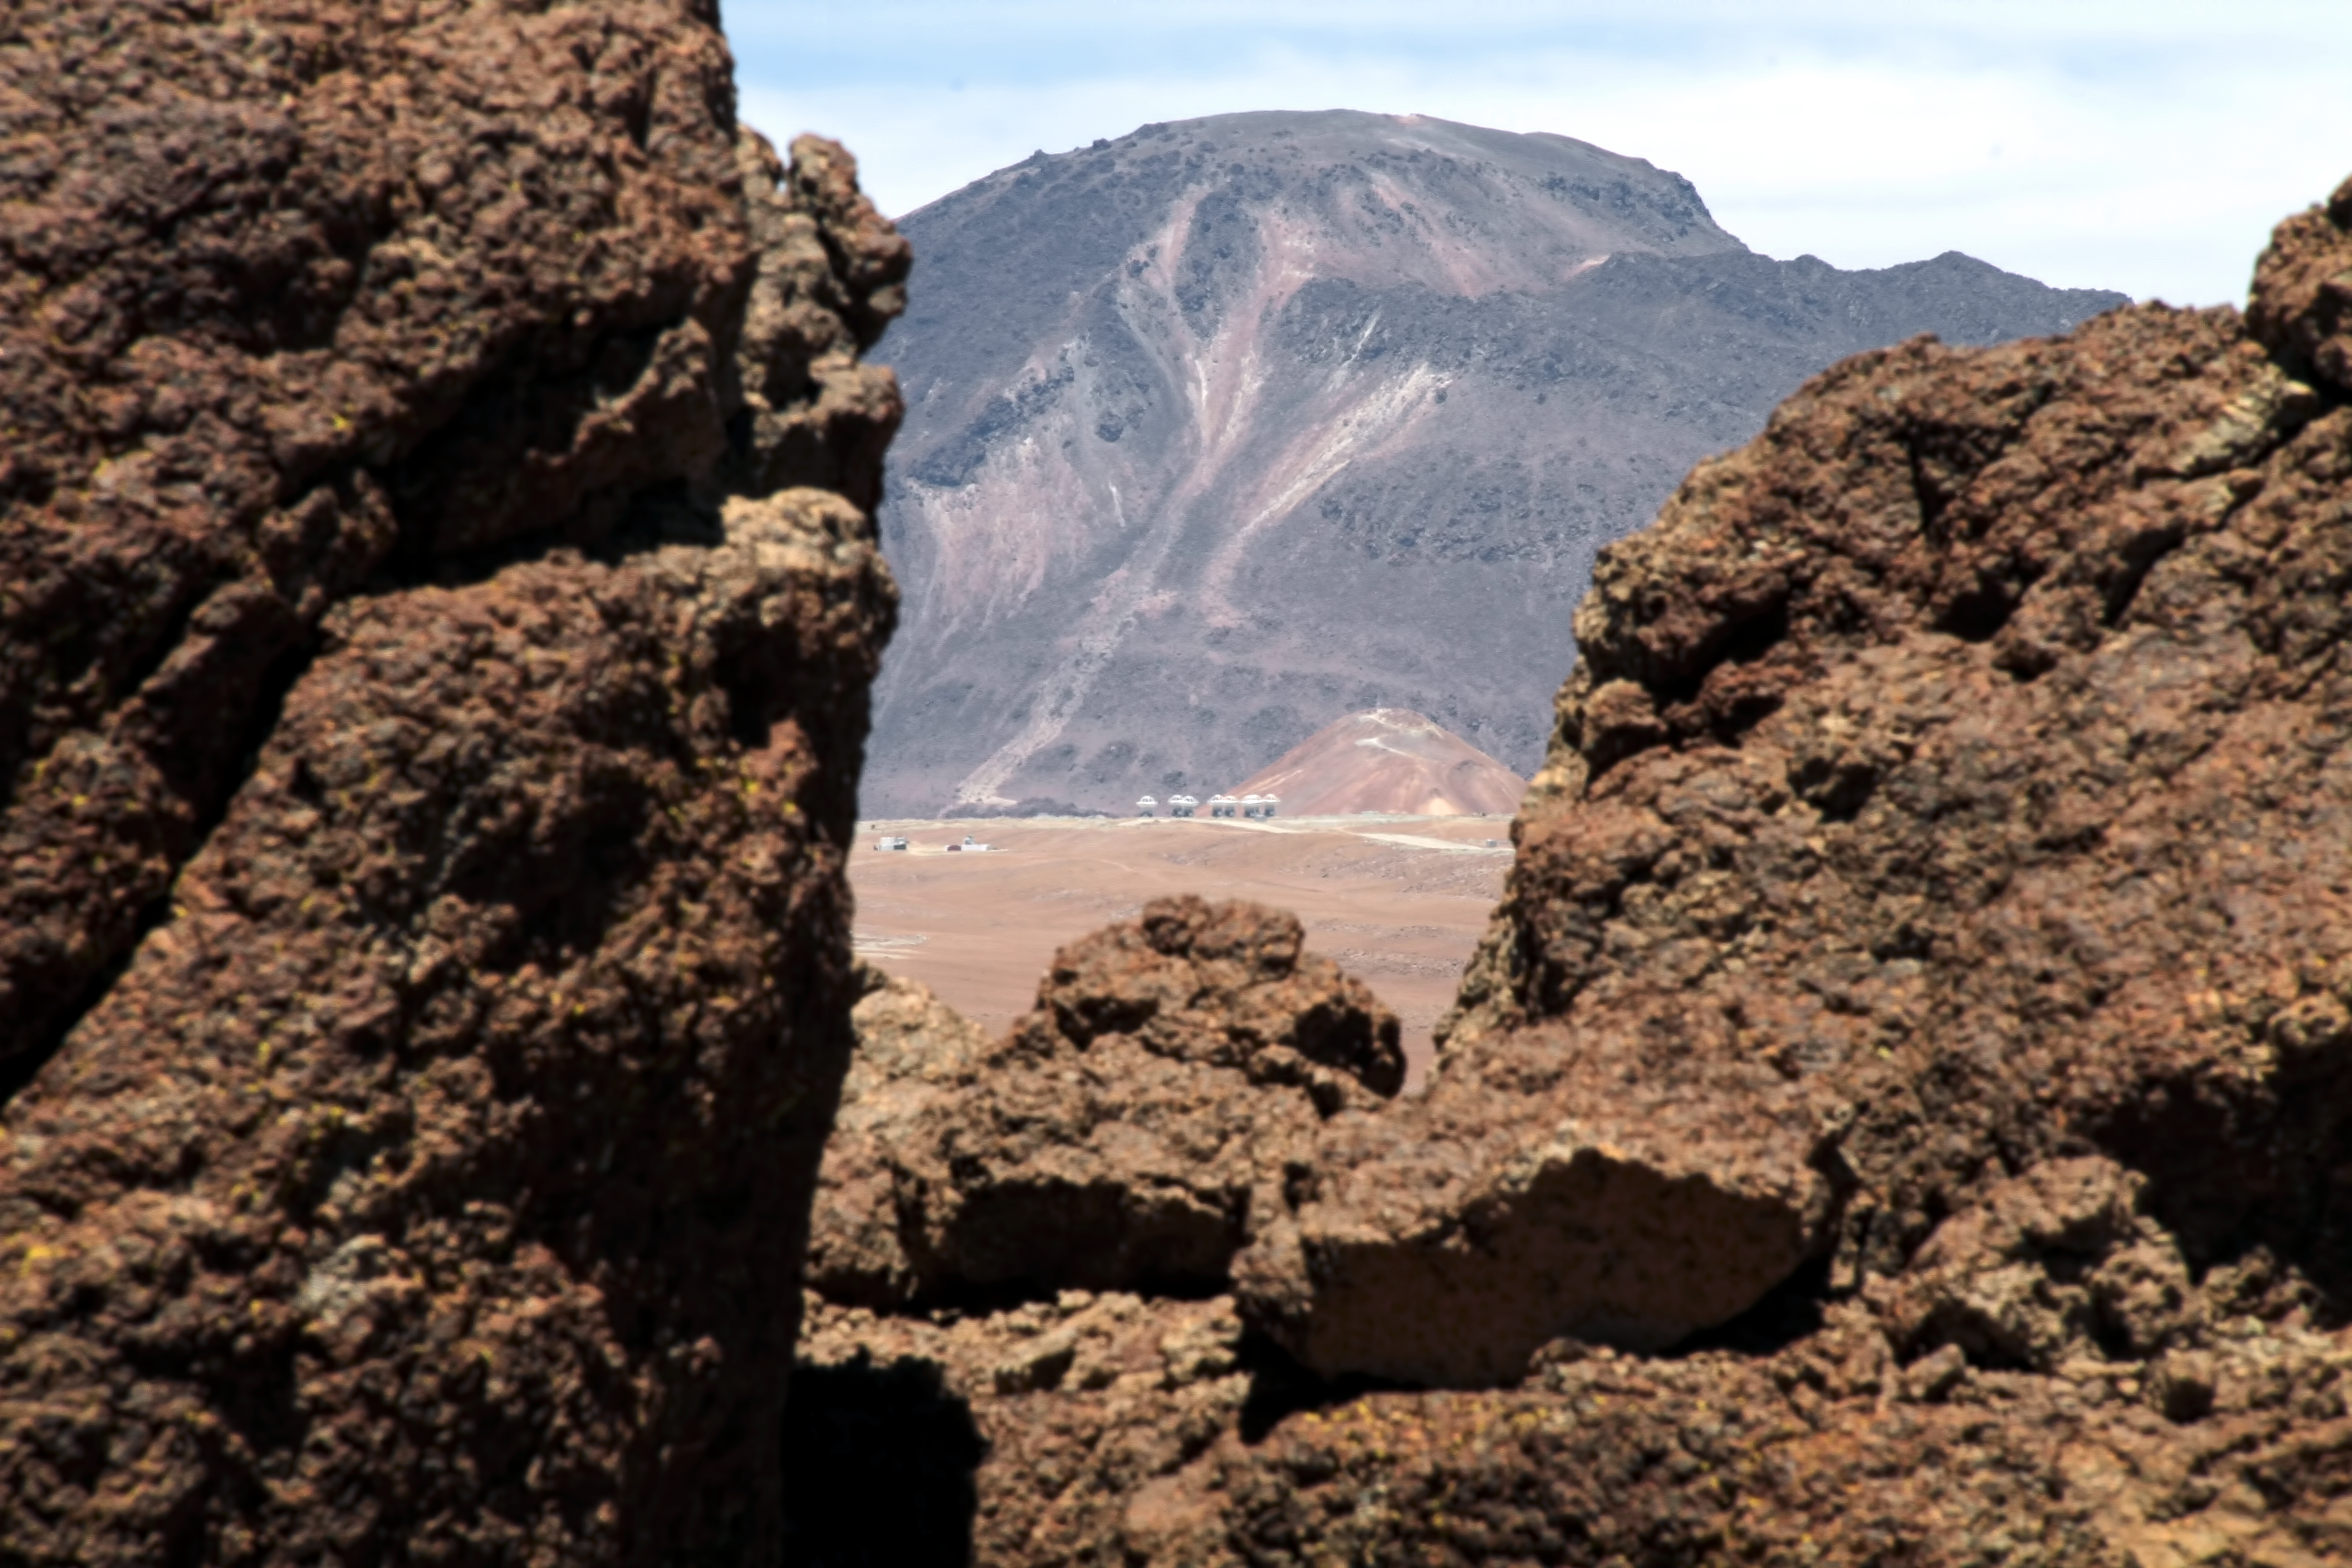

ALMA antennas in the distance

ALMA antennas visible in the distance, amid the arid surroundings of the Atacama desert.

Credit: ESO/JAO